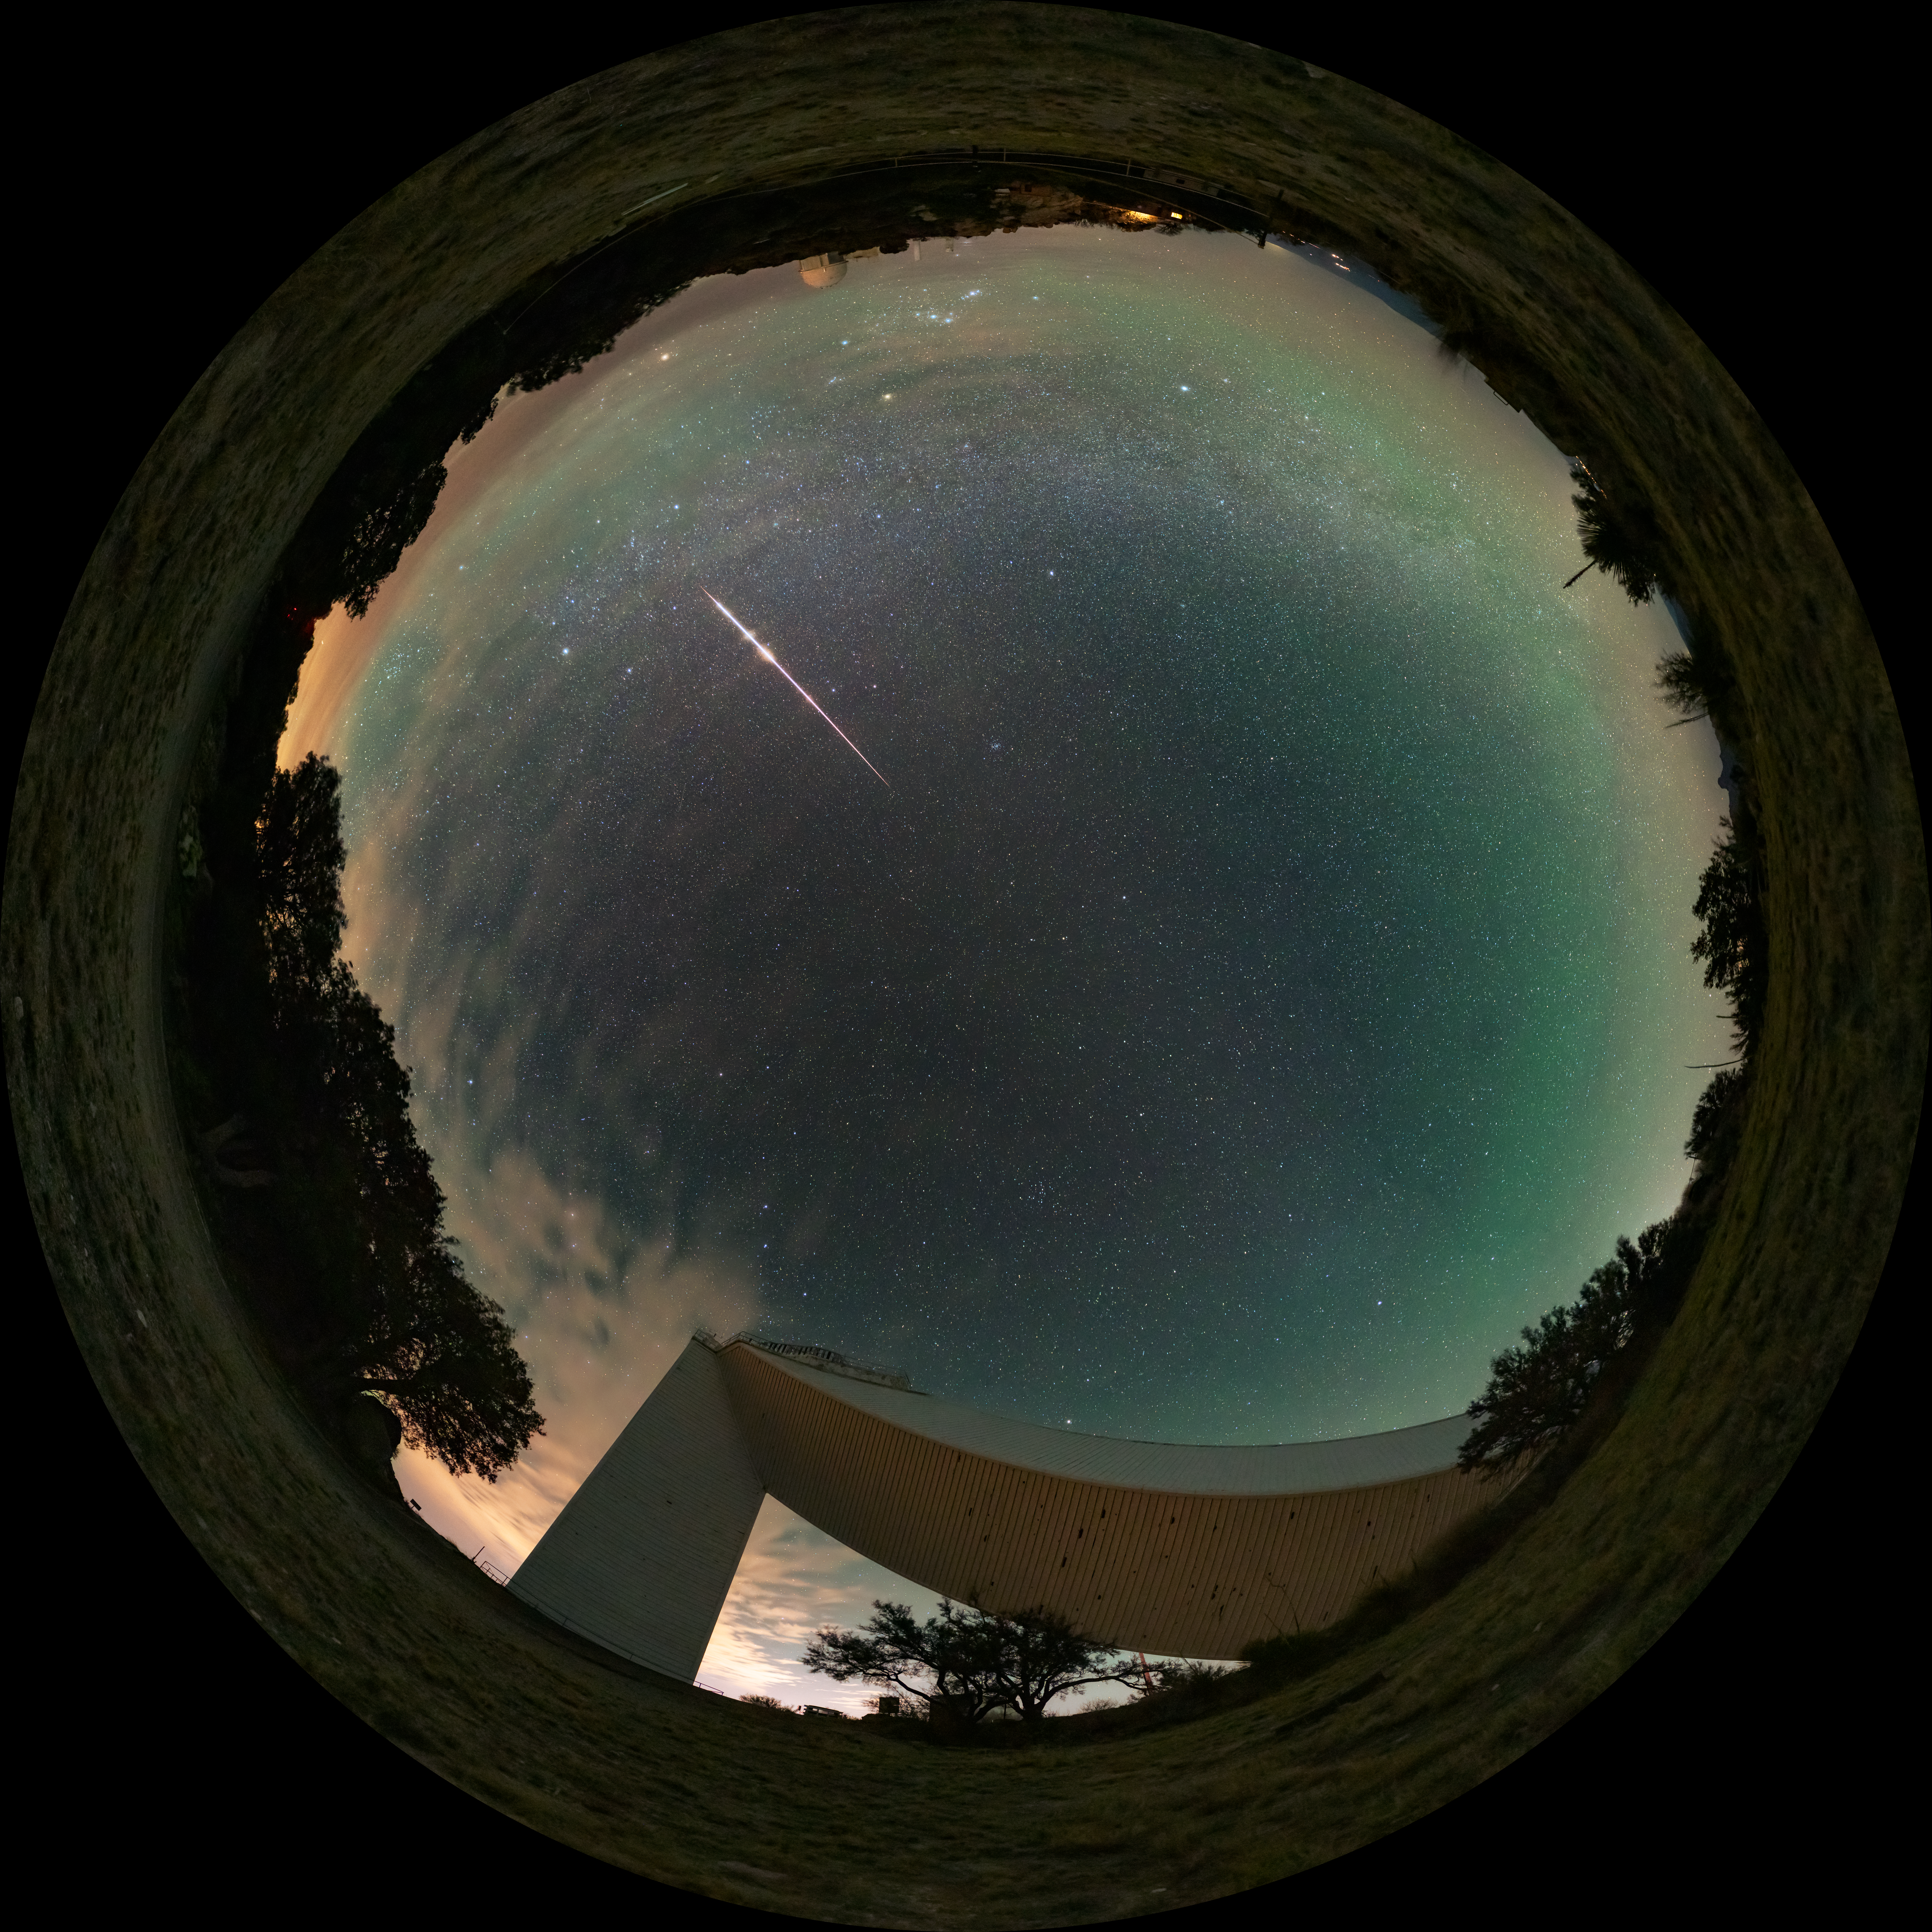

Fireball Over Kitt Peak (Fulldome)

A fireball streaks across the sky above the U.S. National Science Foundation Kitt Peak National Observatory (KPNO), a Program of NSF NOIRLab. Below the ultrabright meteor is the NSF KPNO 2.1-meter Telescope. On the opposite side of the horizon is the NSF McMath-Pierce Solar Telescope, which has been given a new life as a dynamic astronomy visualization and presentation center focused on astronomy. The new center is funded by NSF and is set to open in mid-2025.

This photo was featured as an Image of the Week and a 360 panorama version of this image here.

Credit: KPNO/NOIRLab/NSF/AURA/J. Dai